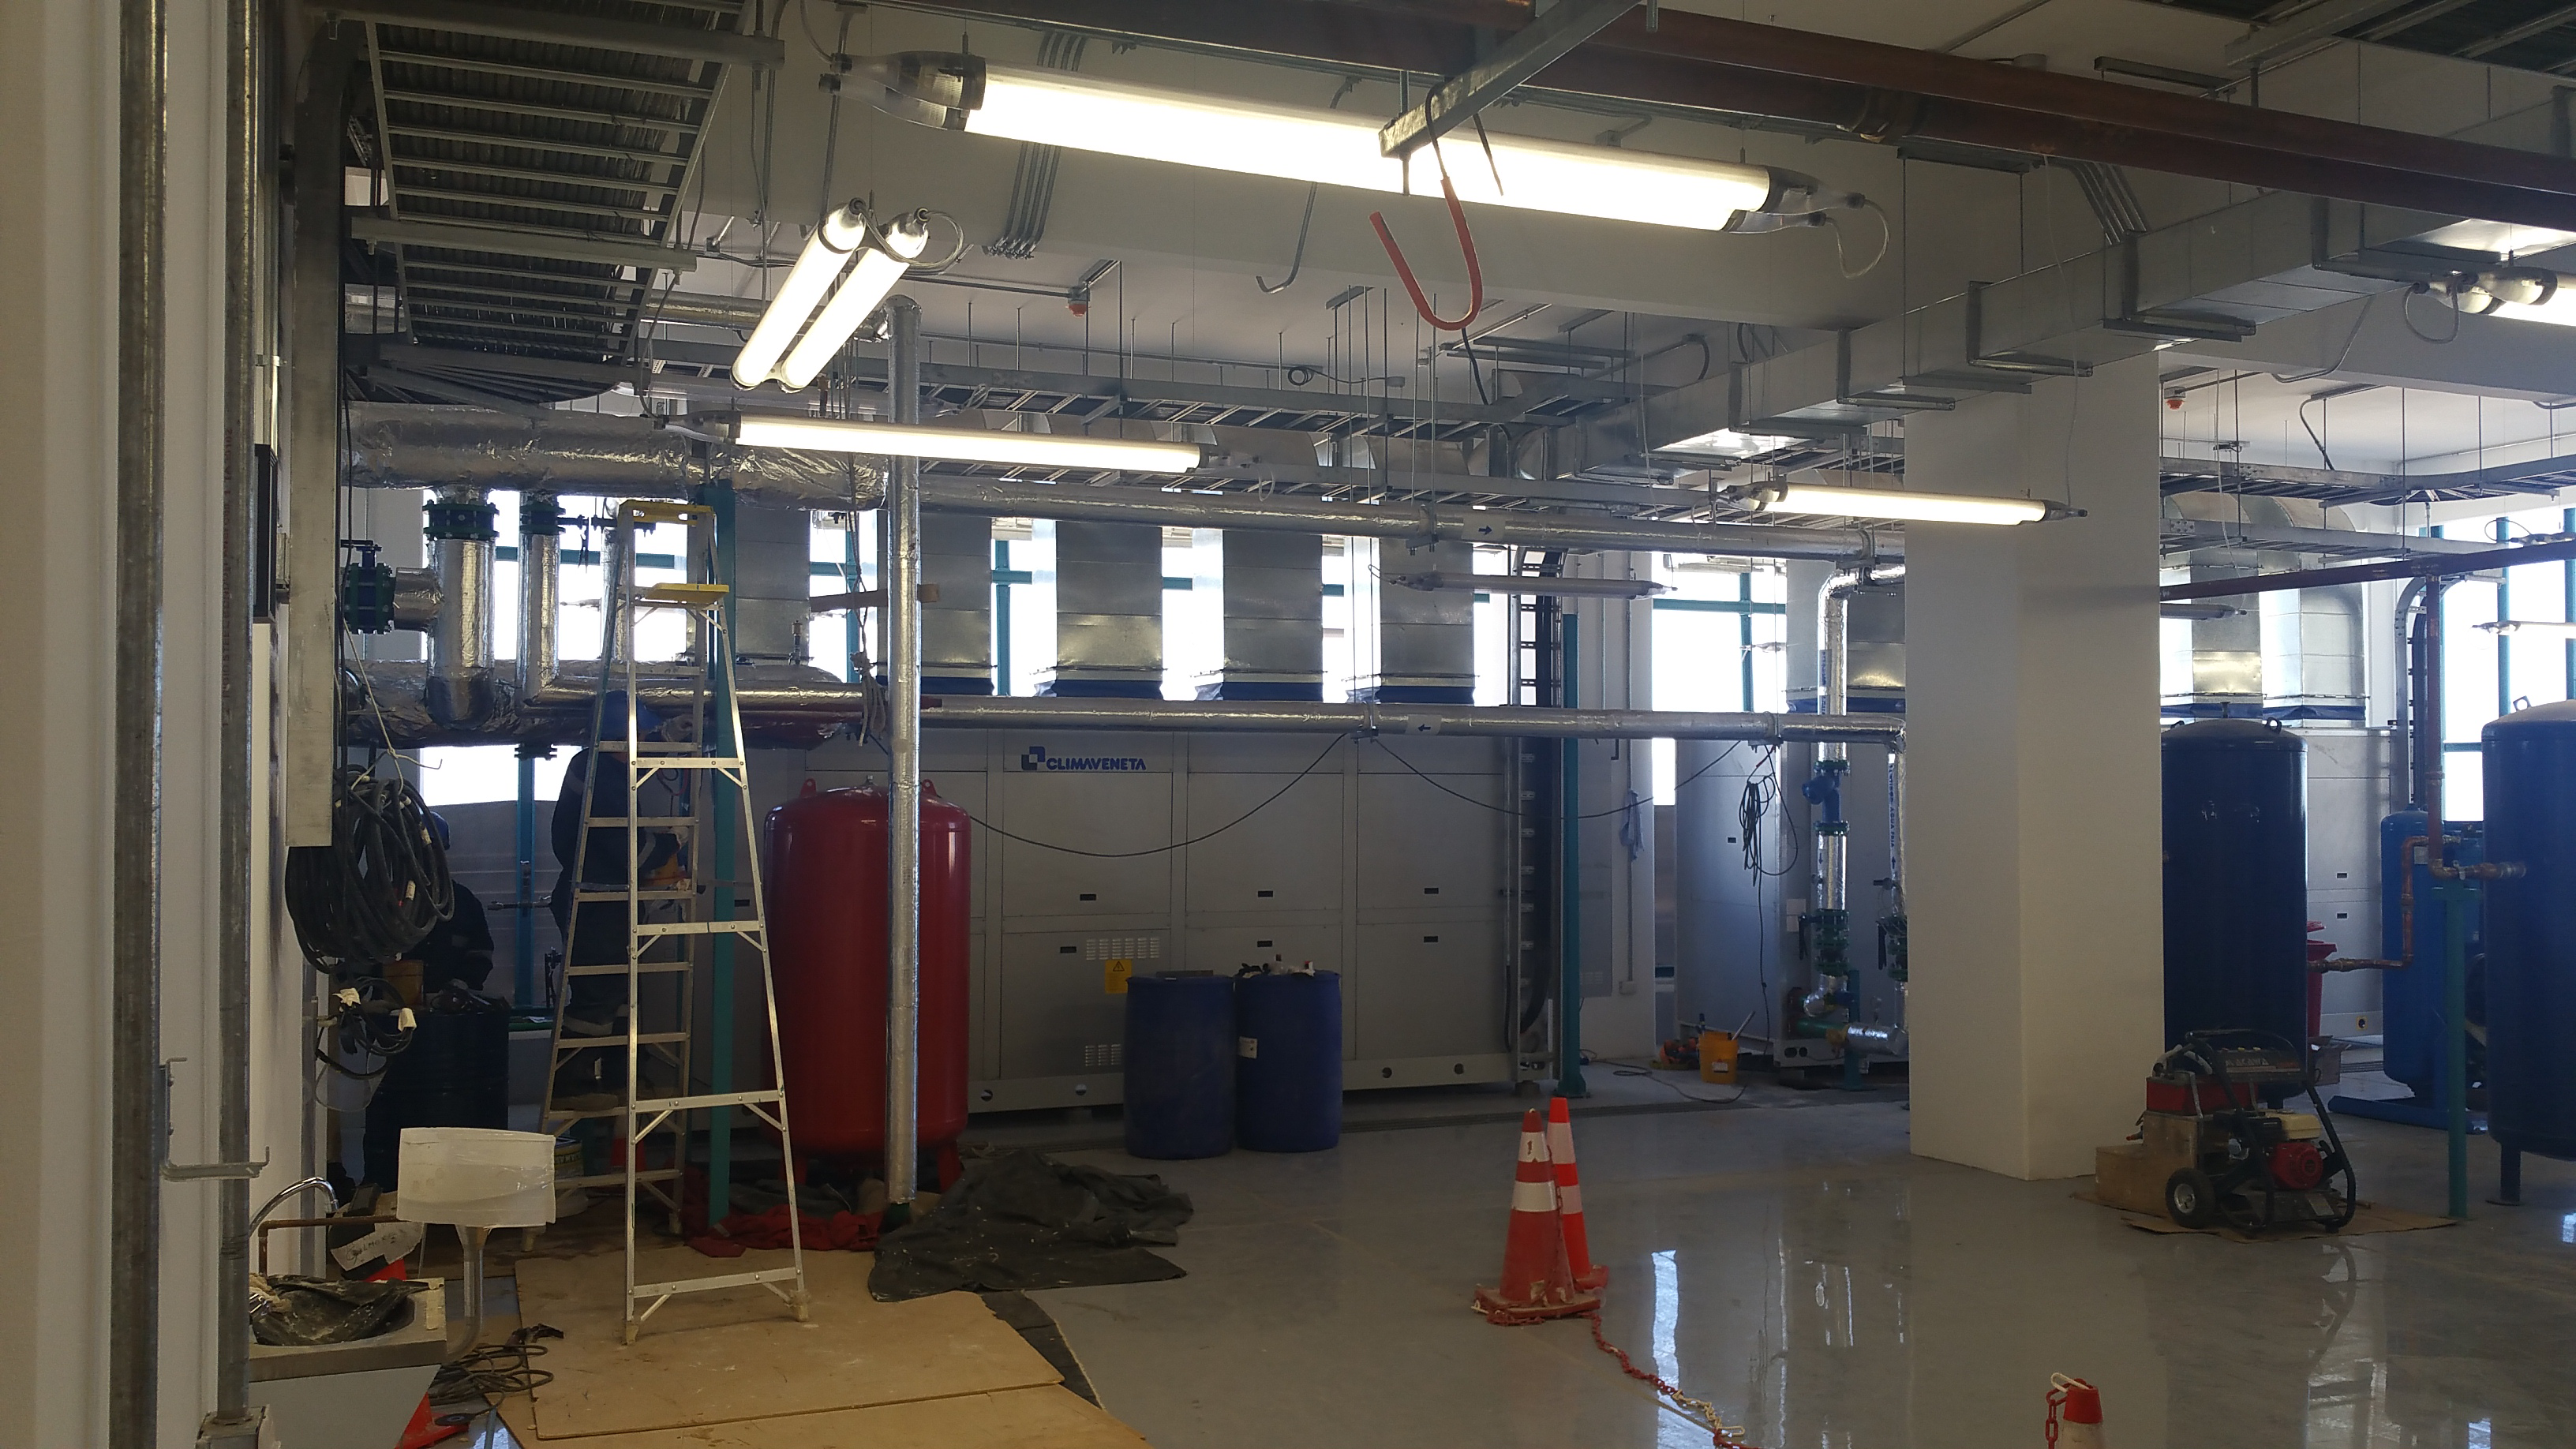

LSST Summit Equipment Room

Finishing touches being applied to the support structures for the chillers in the Equipment room

Credit: Rubin Observatory/NSF/AURA